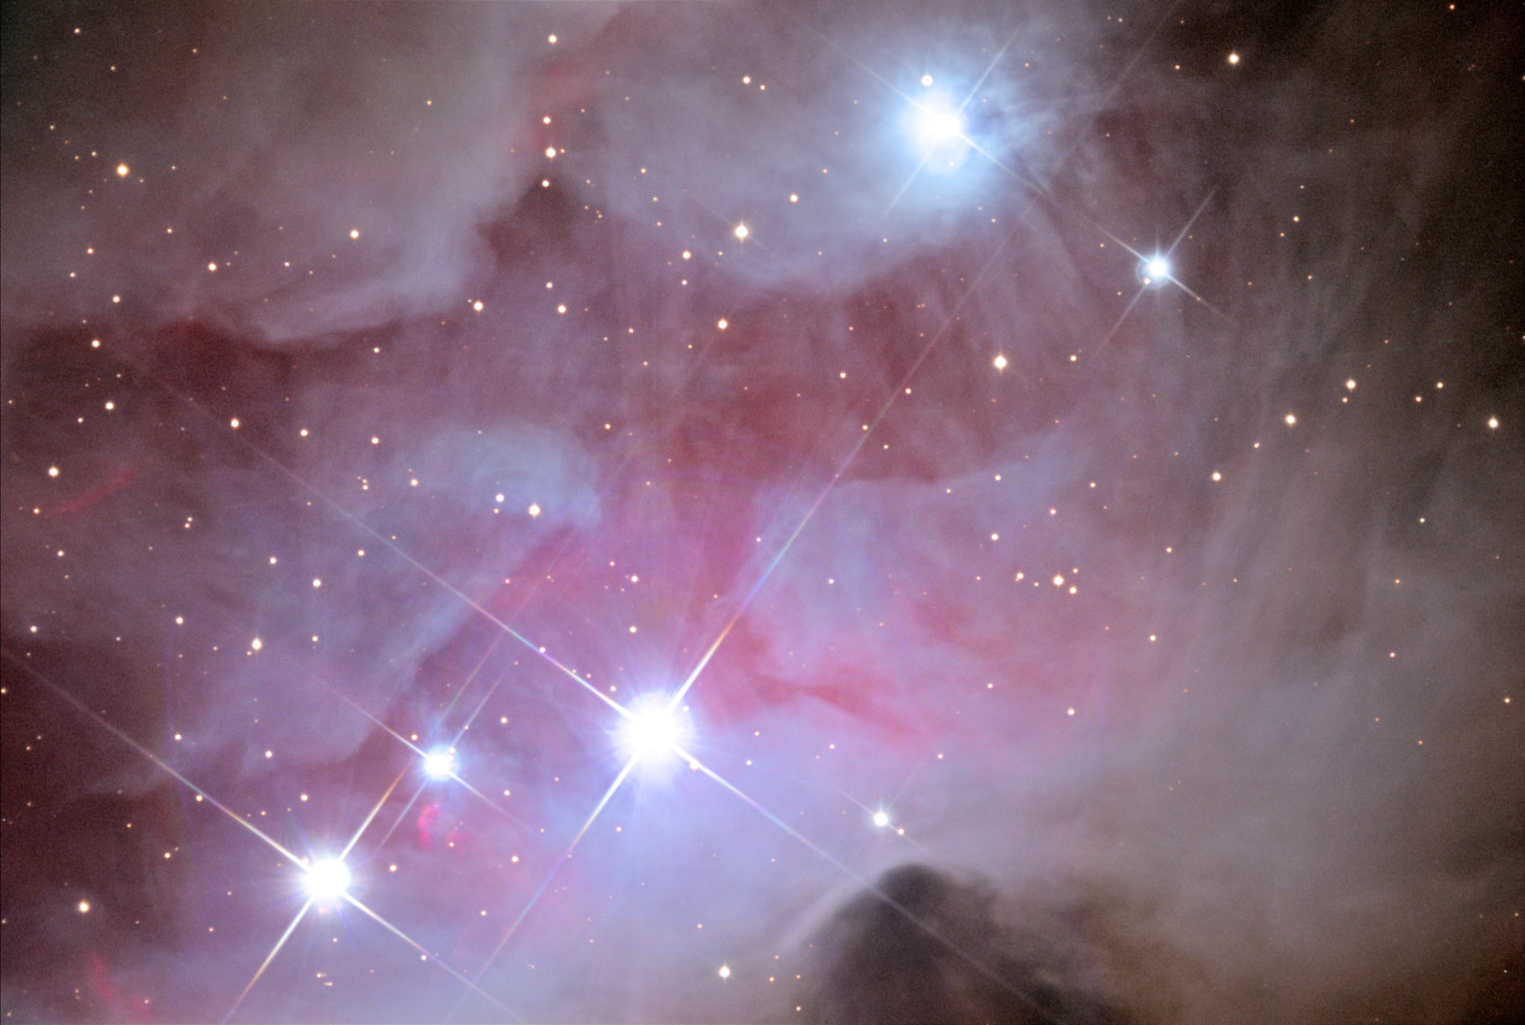

NGC 1977: The Running Man Nebula

This reflection nebula, commonly known as the Running Man Nebula, is located about 1500 lightyears away next to the famous Orion Nebula.

This image was taken as part of Advanced Observing Program (AOP) program at Kitt Peak Visitor Center during 2014.

Credit: KPNO/NOIRLab/NSF/AURA/Peter Spokes/Adam Block